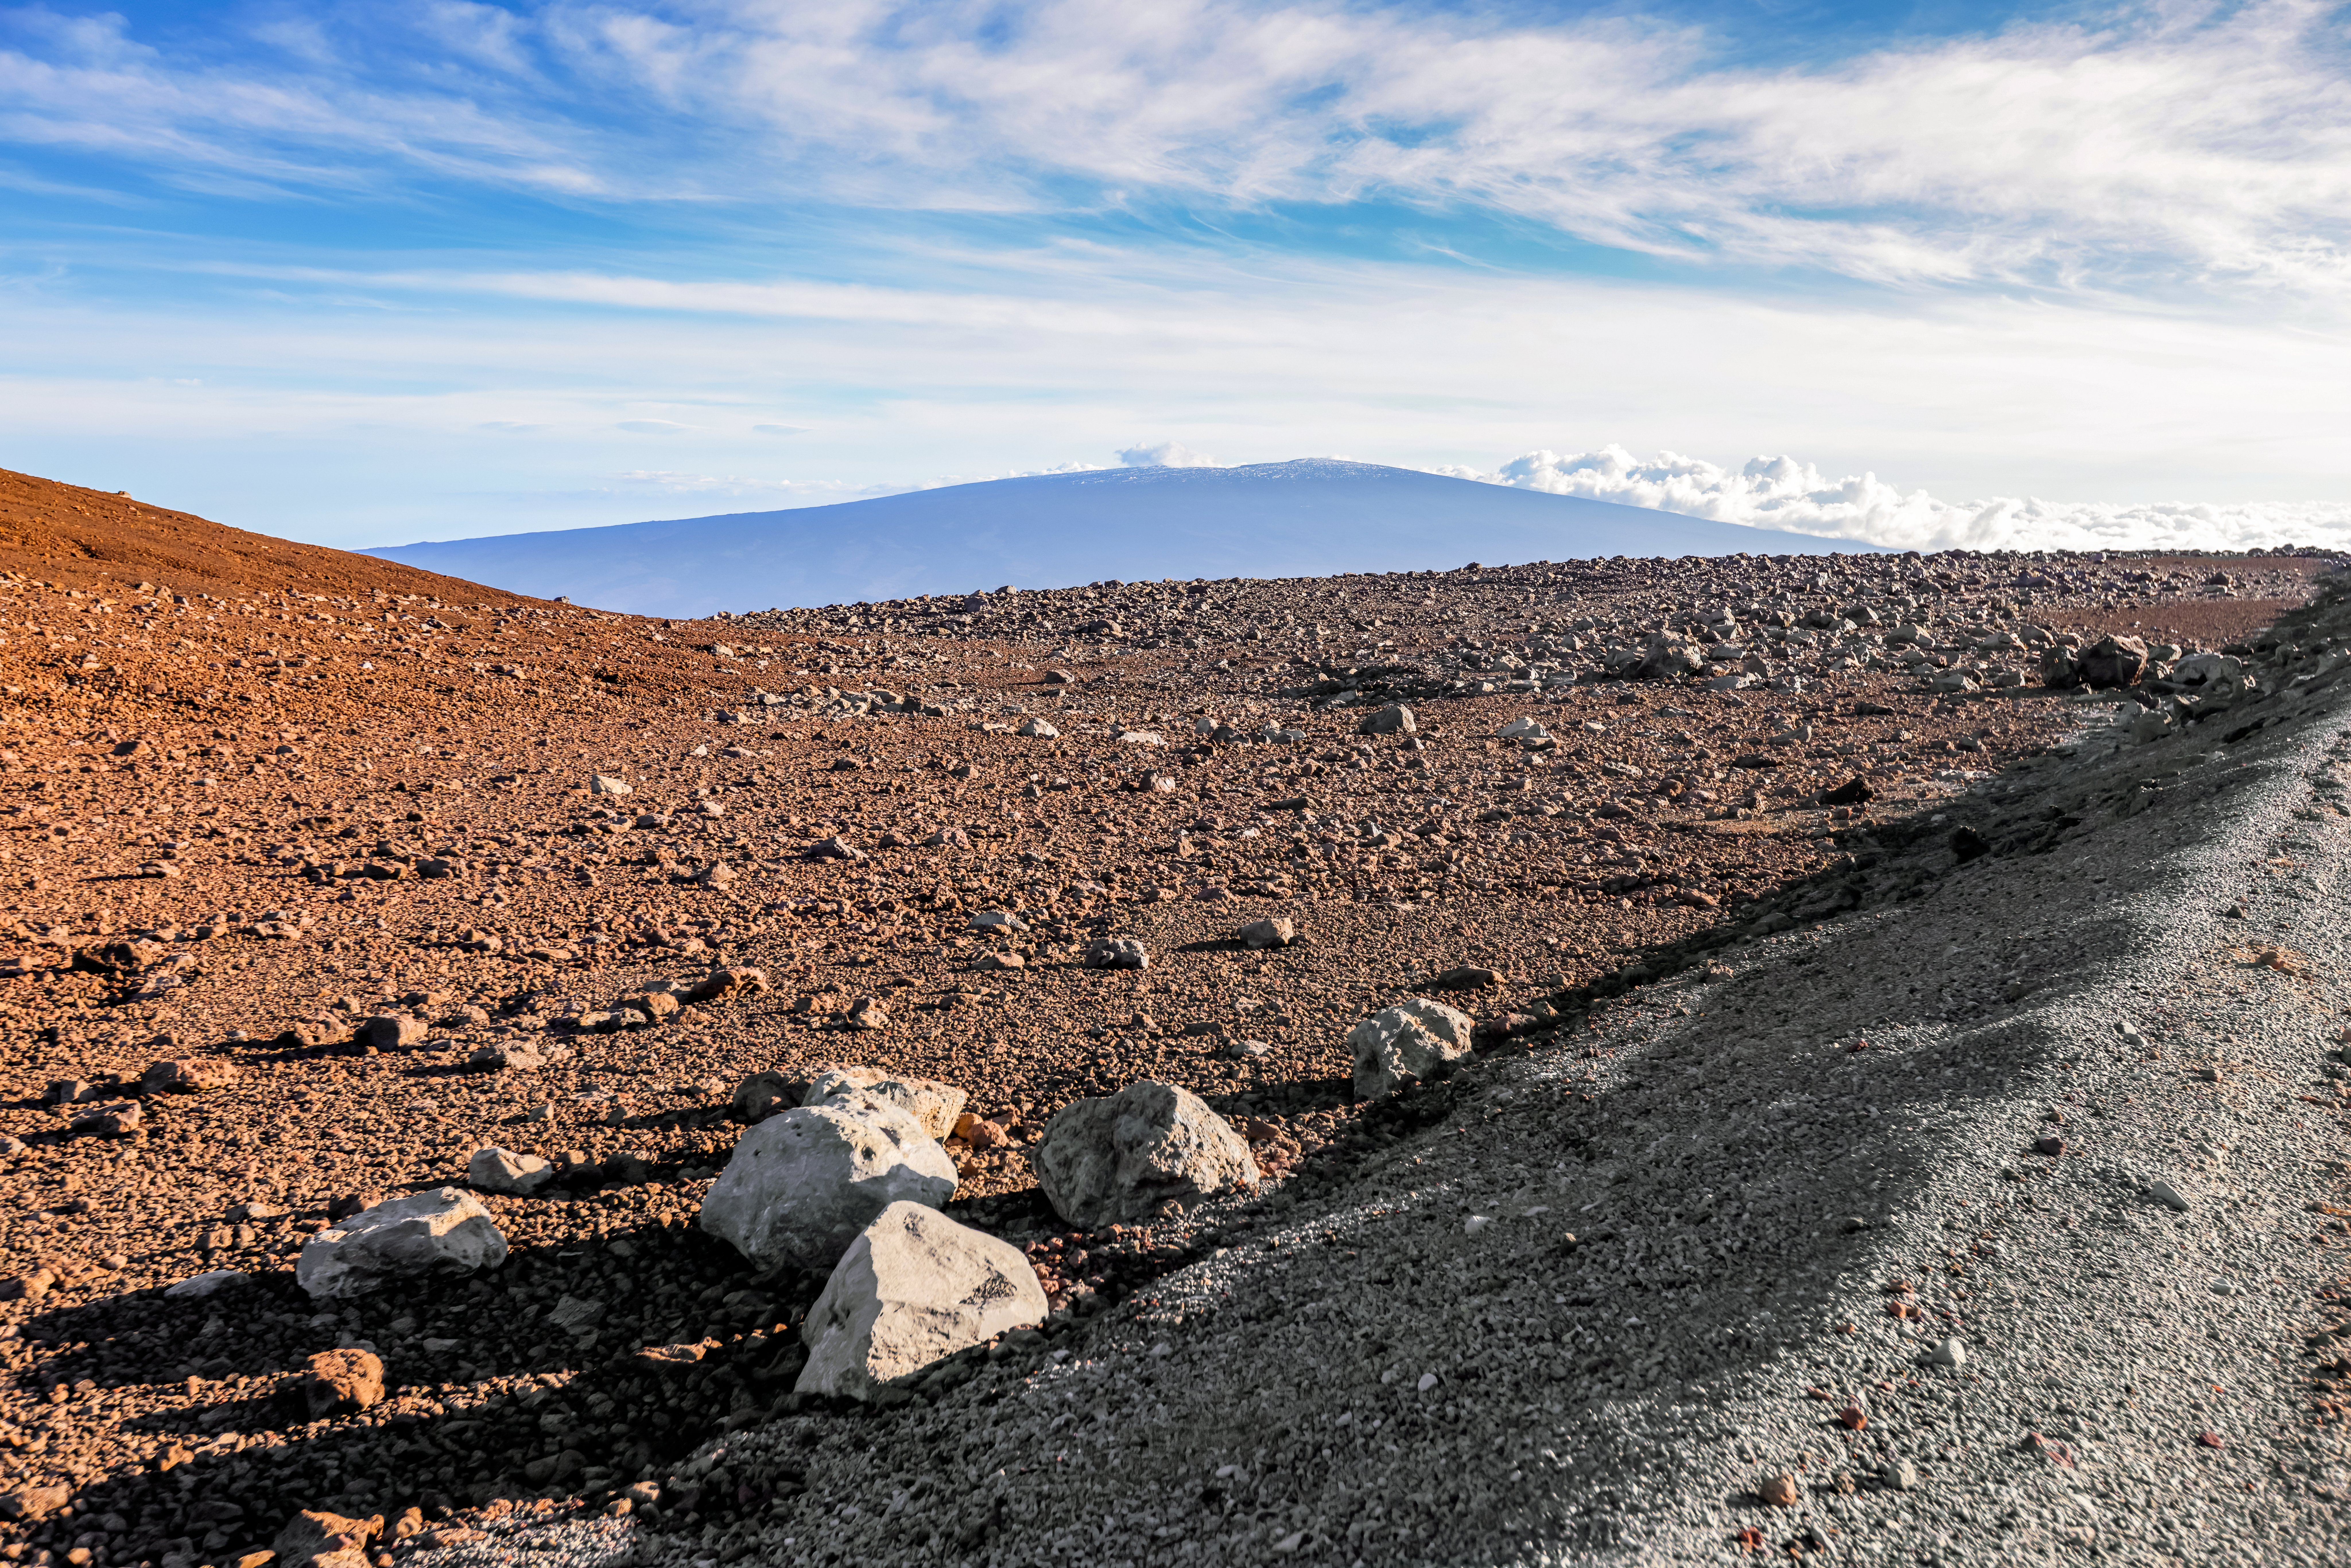

Maunakea in the Distance

The shape of Maunakea looms in the distance in Hawai‘i.

Credit: International Gemini Observatory/NOIRLab/NSF/AURA